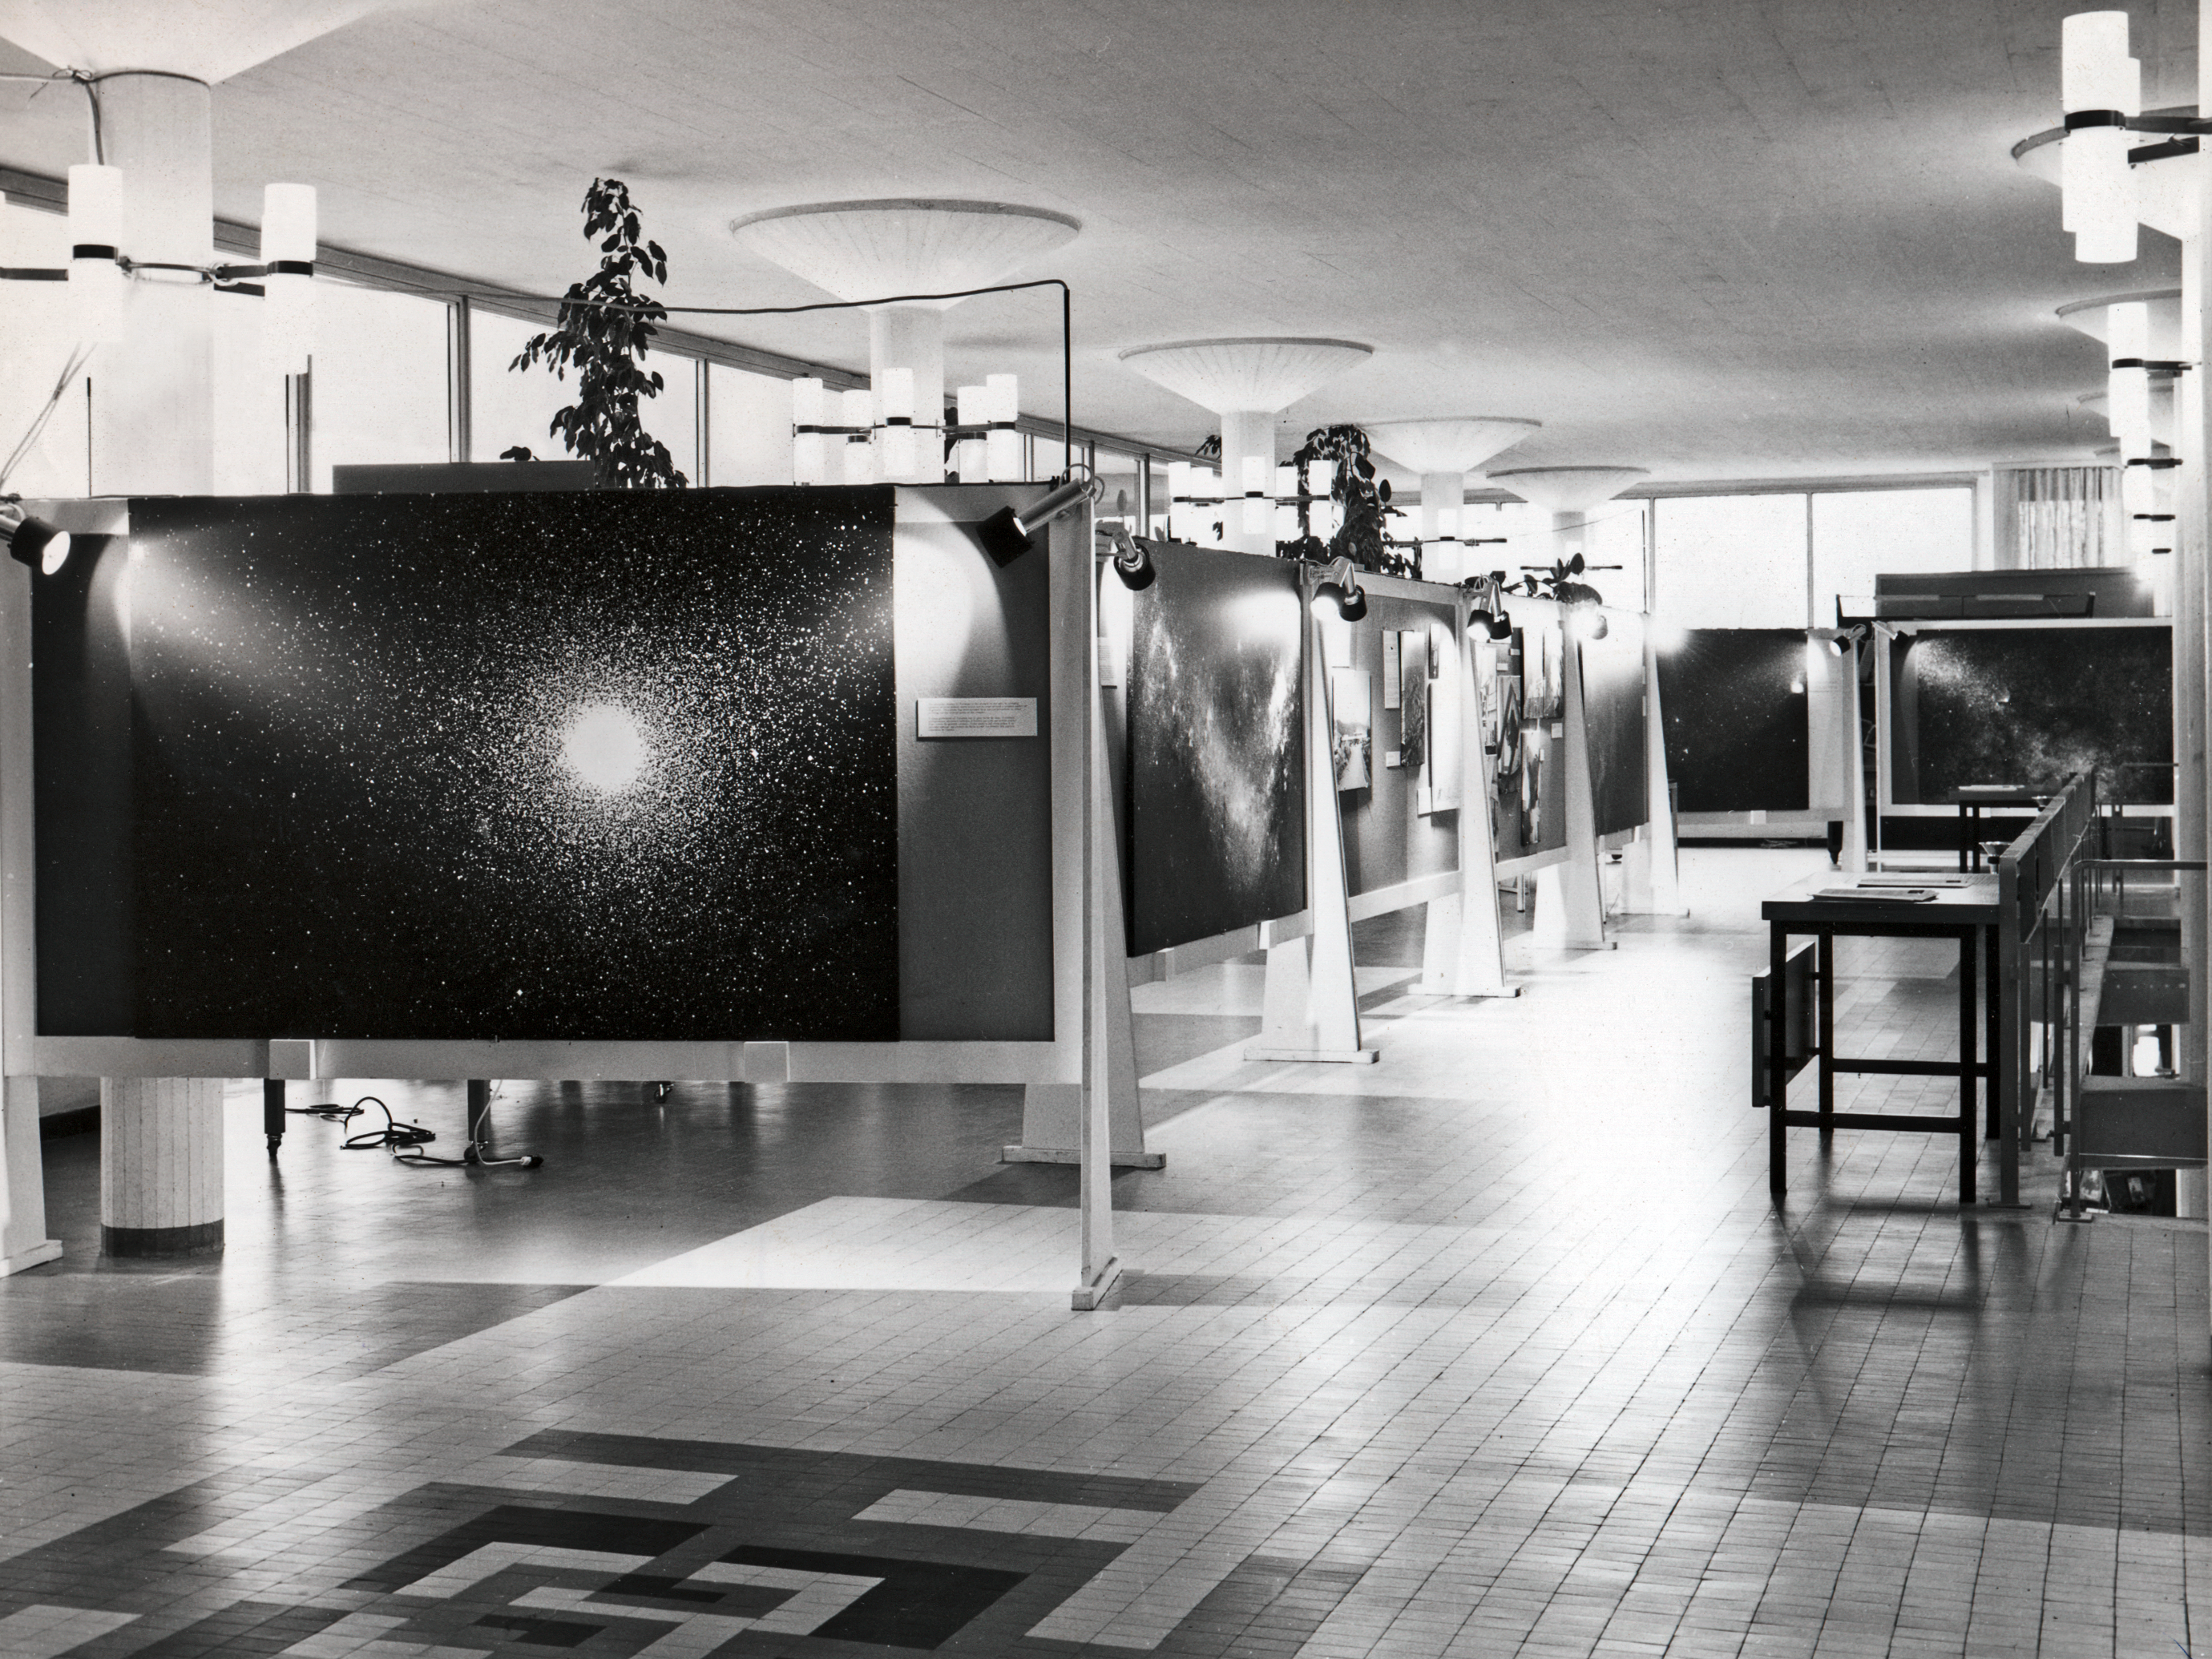

ESO exhibition at CERN

ESO's exhibits at an exhibition at CERN, organised by the Atlas Laboratory in November 1973.

Credit: ESO